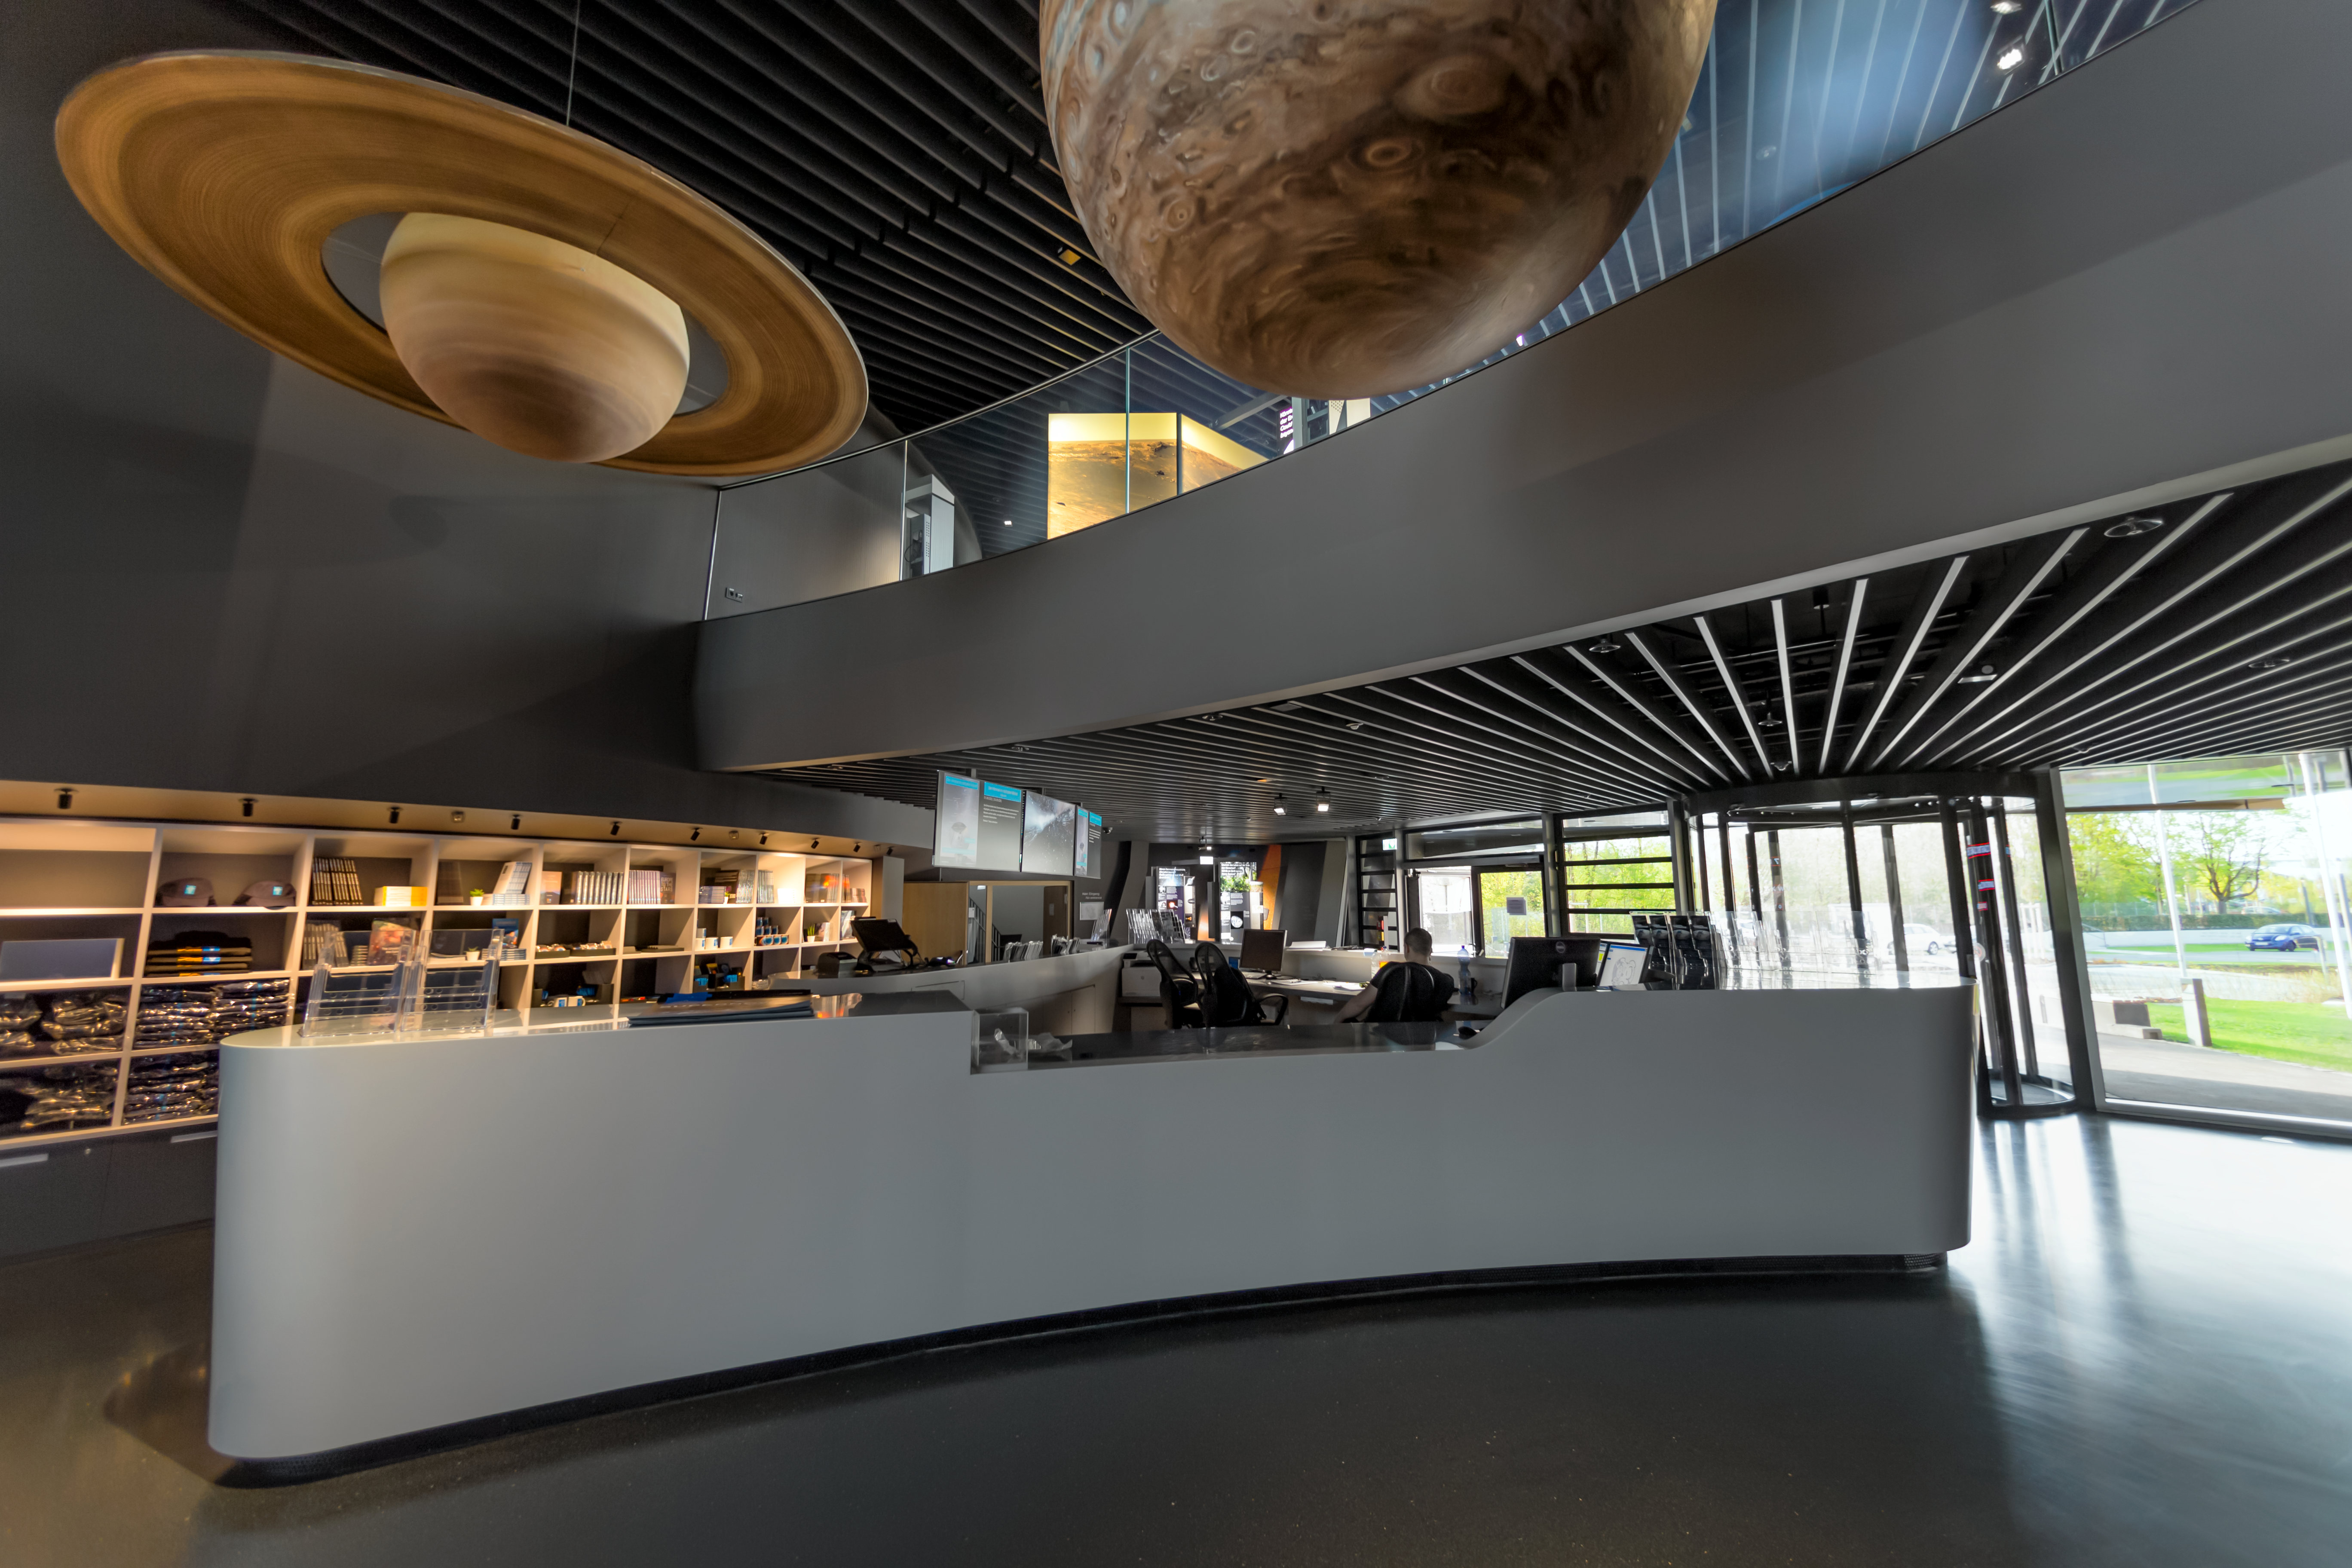

Planets over the Supernova reception

Jupiter and Saturn hang over the reception at the ESO Supernova Planetarium & Visitor Centre. These planets are part of a scale model exhibition comparing the sizes of the planets but they were too big to be placed with the rest of them so take their place in the foyer area instead.

Credit: ESO/P. Horálek